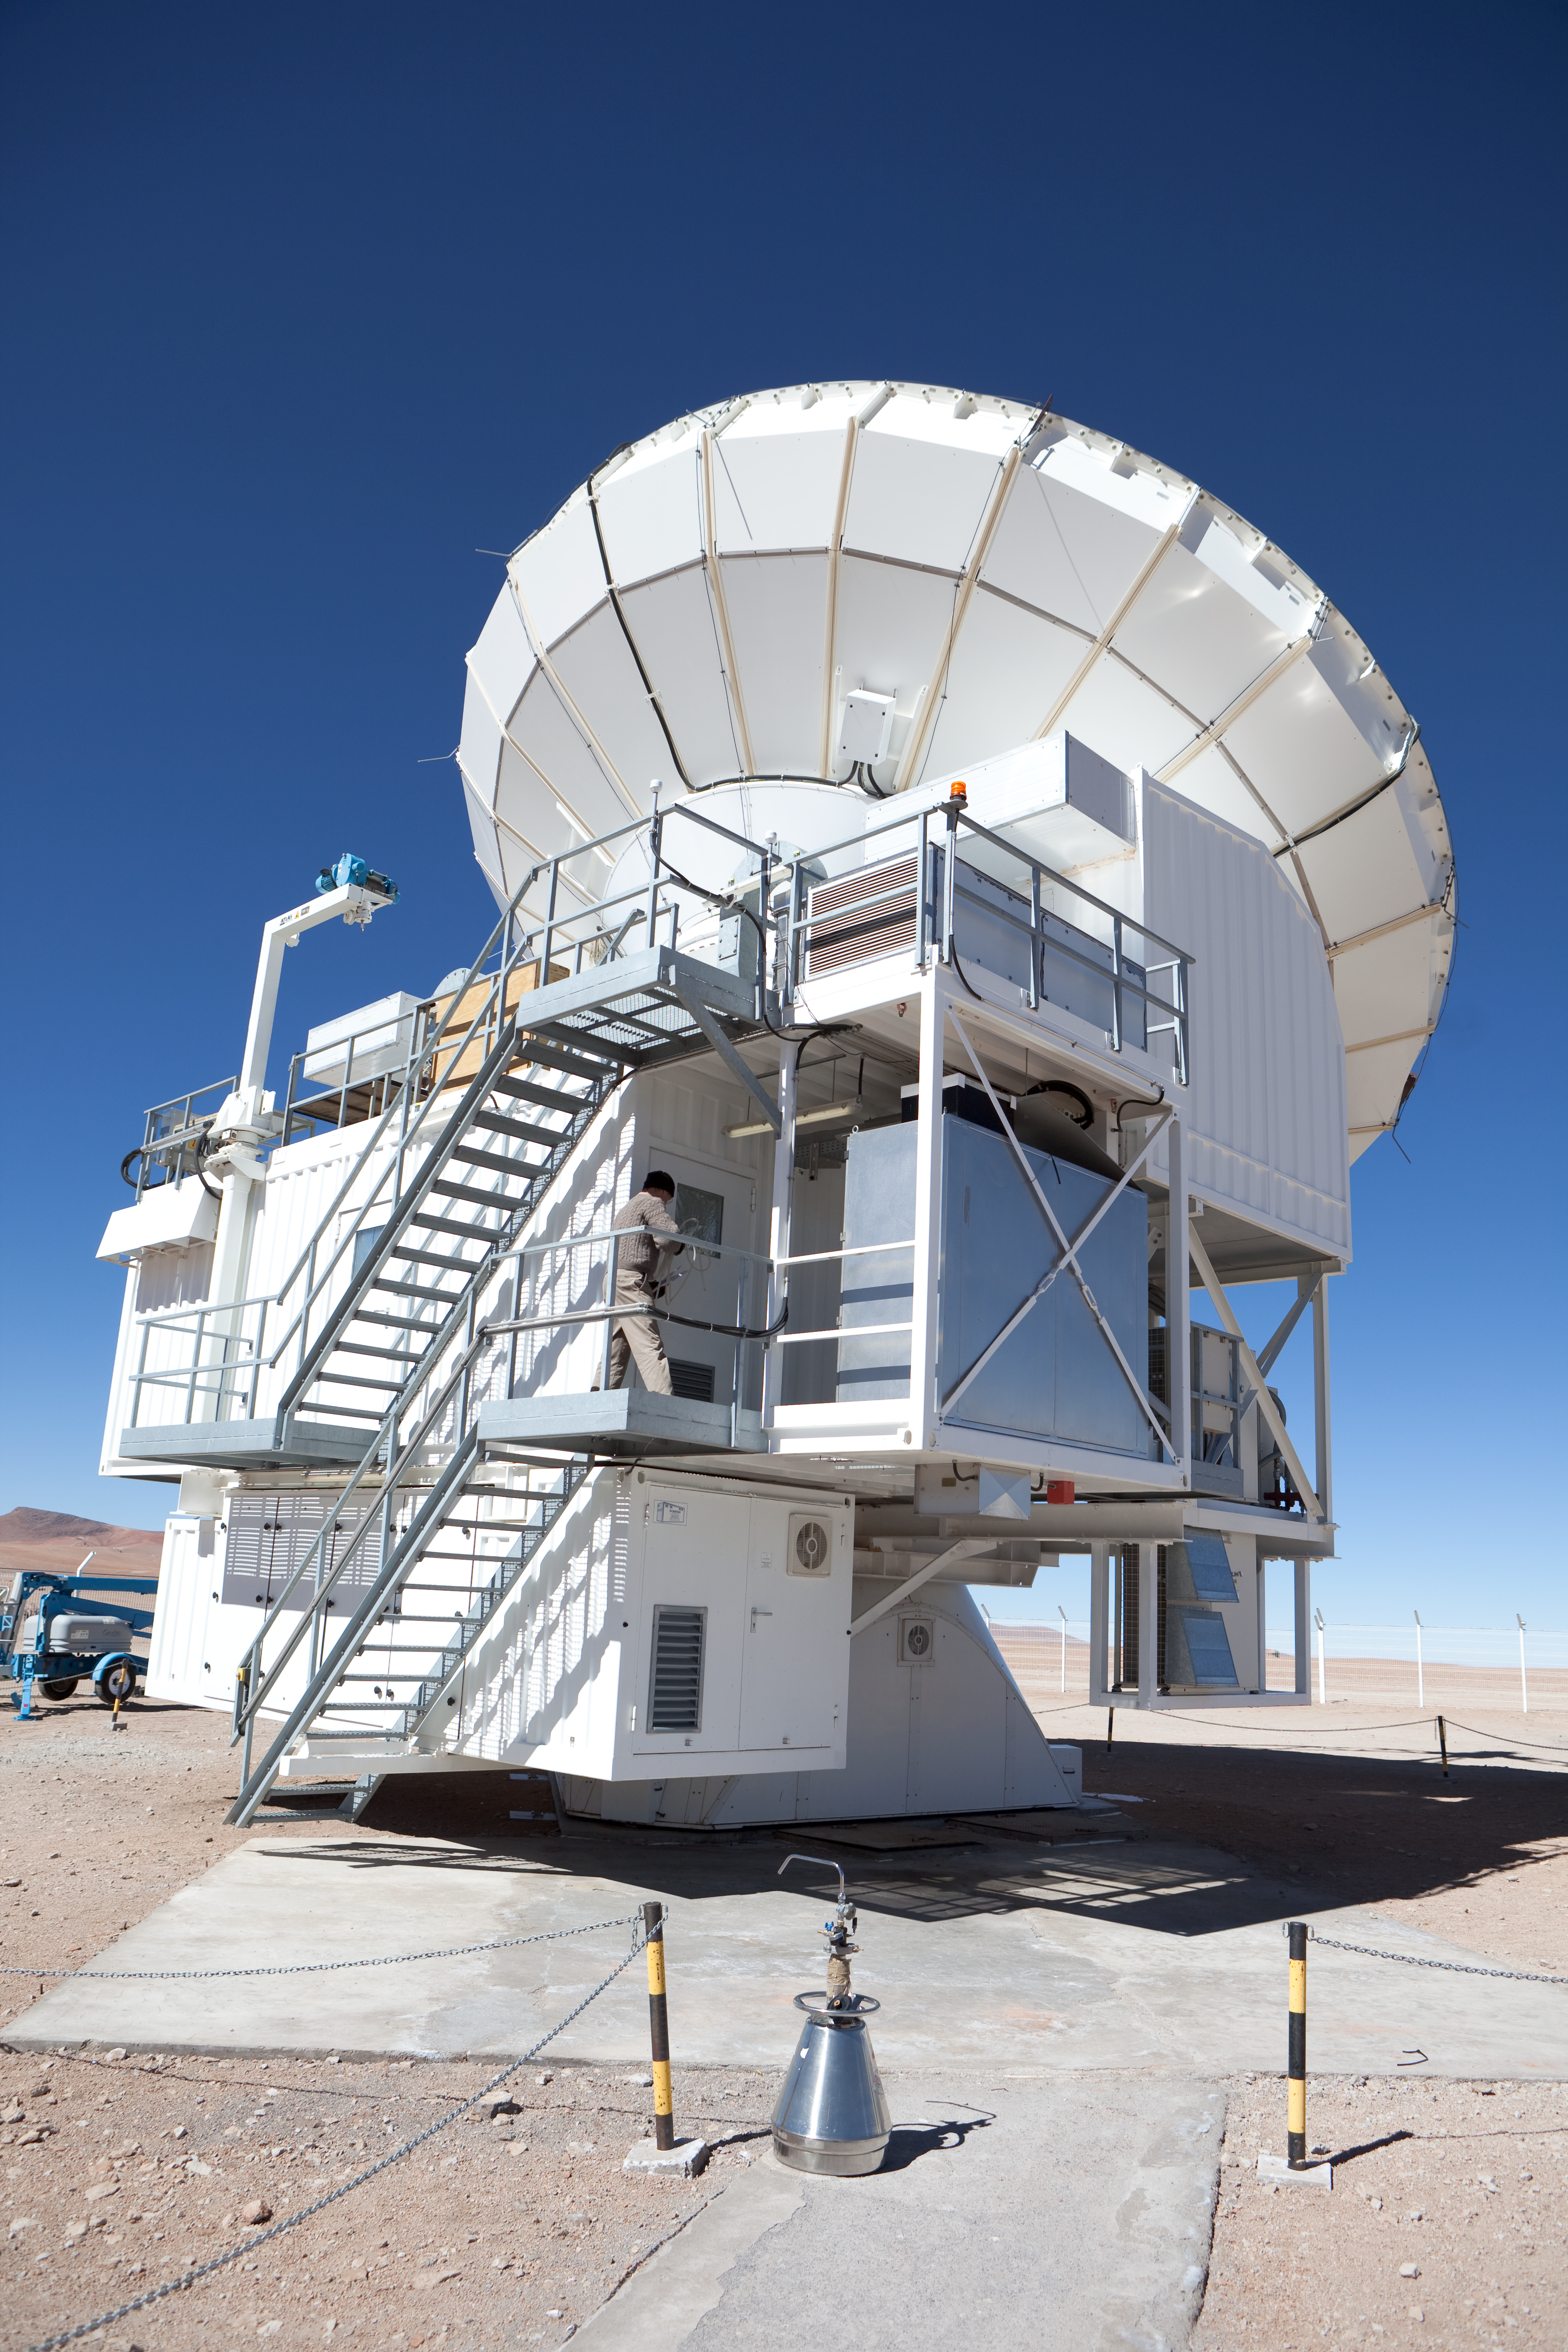

Atacama Pathfinder Experiment

A side view of the APEX antenna. APEX, the Atacama Pathfinder Experiment, is a collaboration between Max Planck Institut für Radioastronomie (MPIfR), Onsala Space Observatory (OSO), and the European Southern Observatory (ESO) at to construct and operate a modified ALMA prototype antenna as a single dish on the high altitude site of Llano Chajnantor in Chile. Observing with APEX will allow for the study of warm and cold dust in starforming regions both in the Milky Way and in distant galaxies in the young universe. Issues like the vast scales of the structure of the Universe down to the physics and chemistry of comets will be addressed. This image was obtained in March 2009.

Credit: ESO